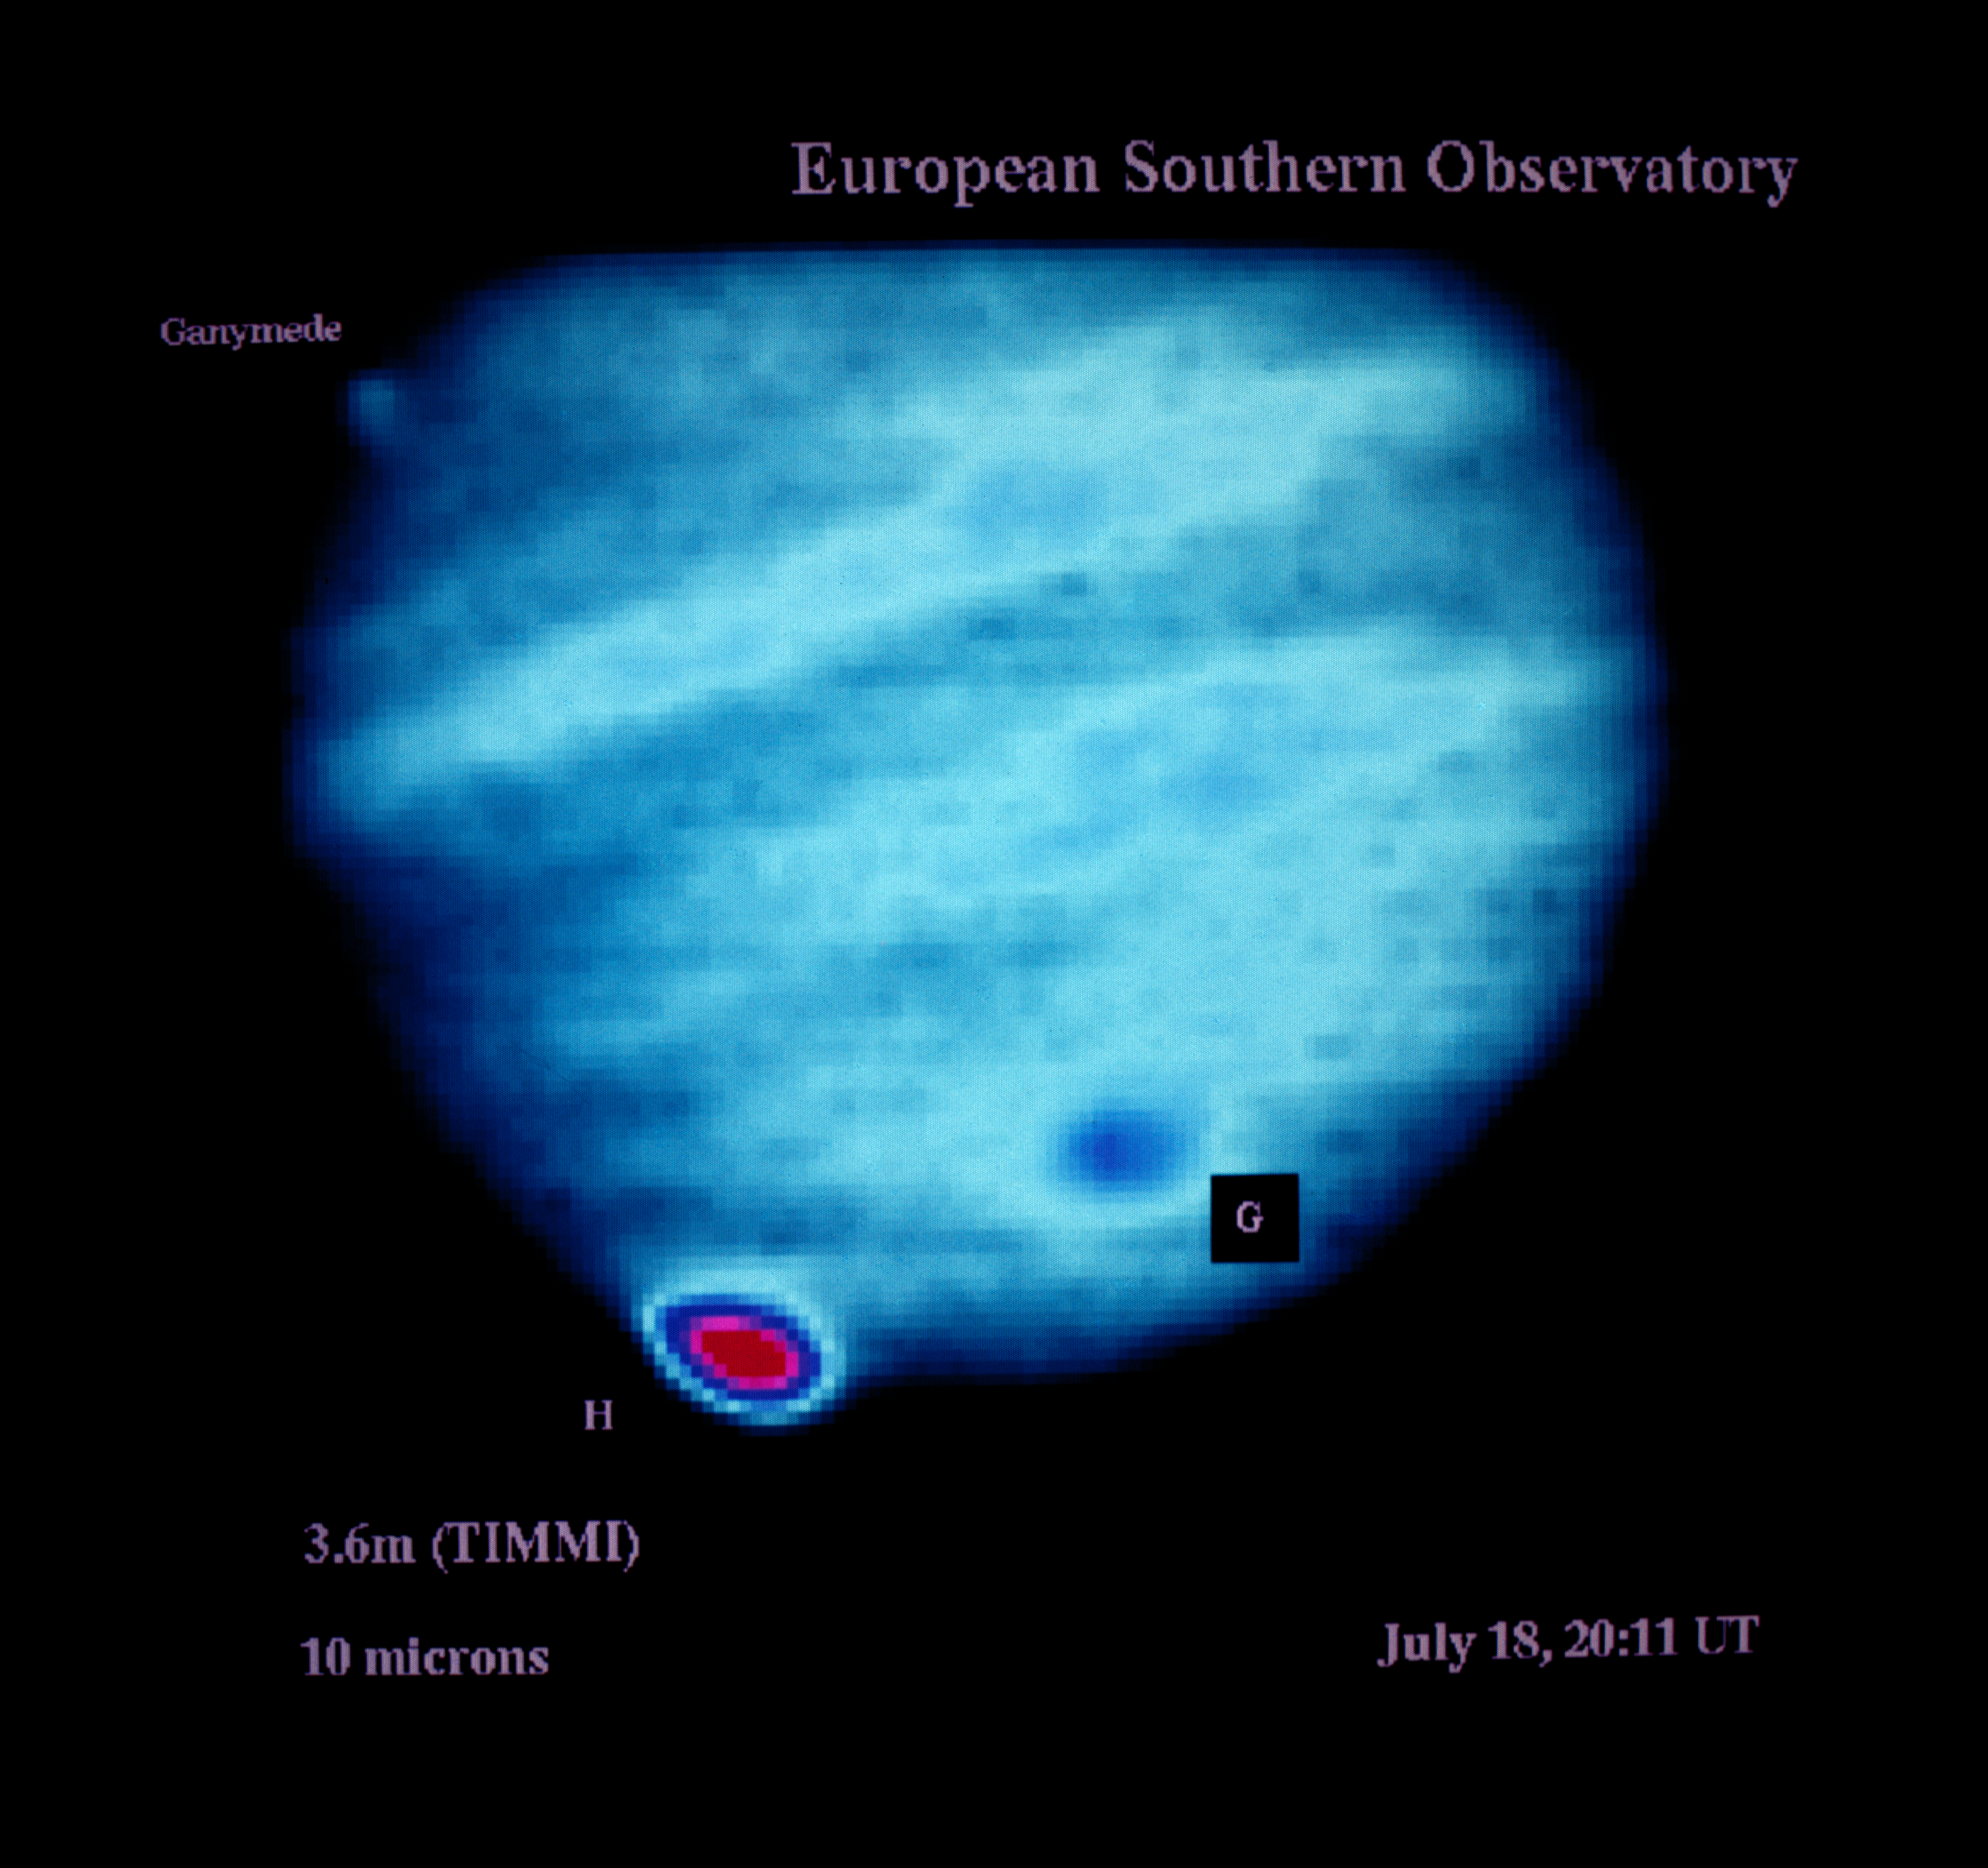

Comet Shoemaker–Levy 9 observations

Observations of comet Shoemaker–Levy 9 impacting Jupiter on July 18, 1994.

Credit: ESO